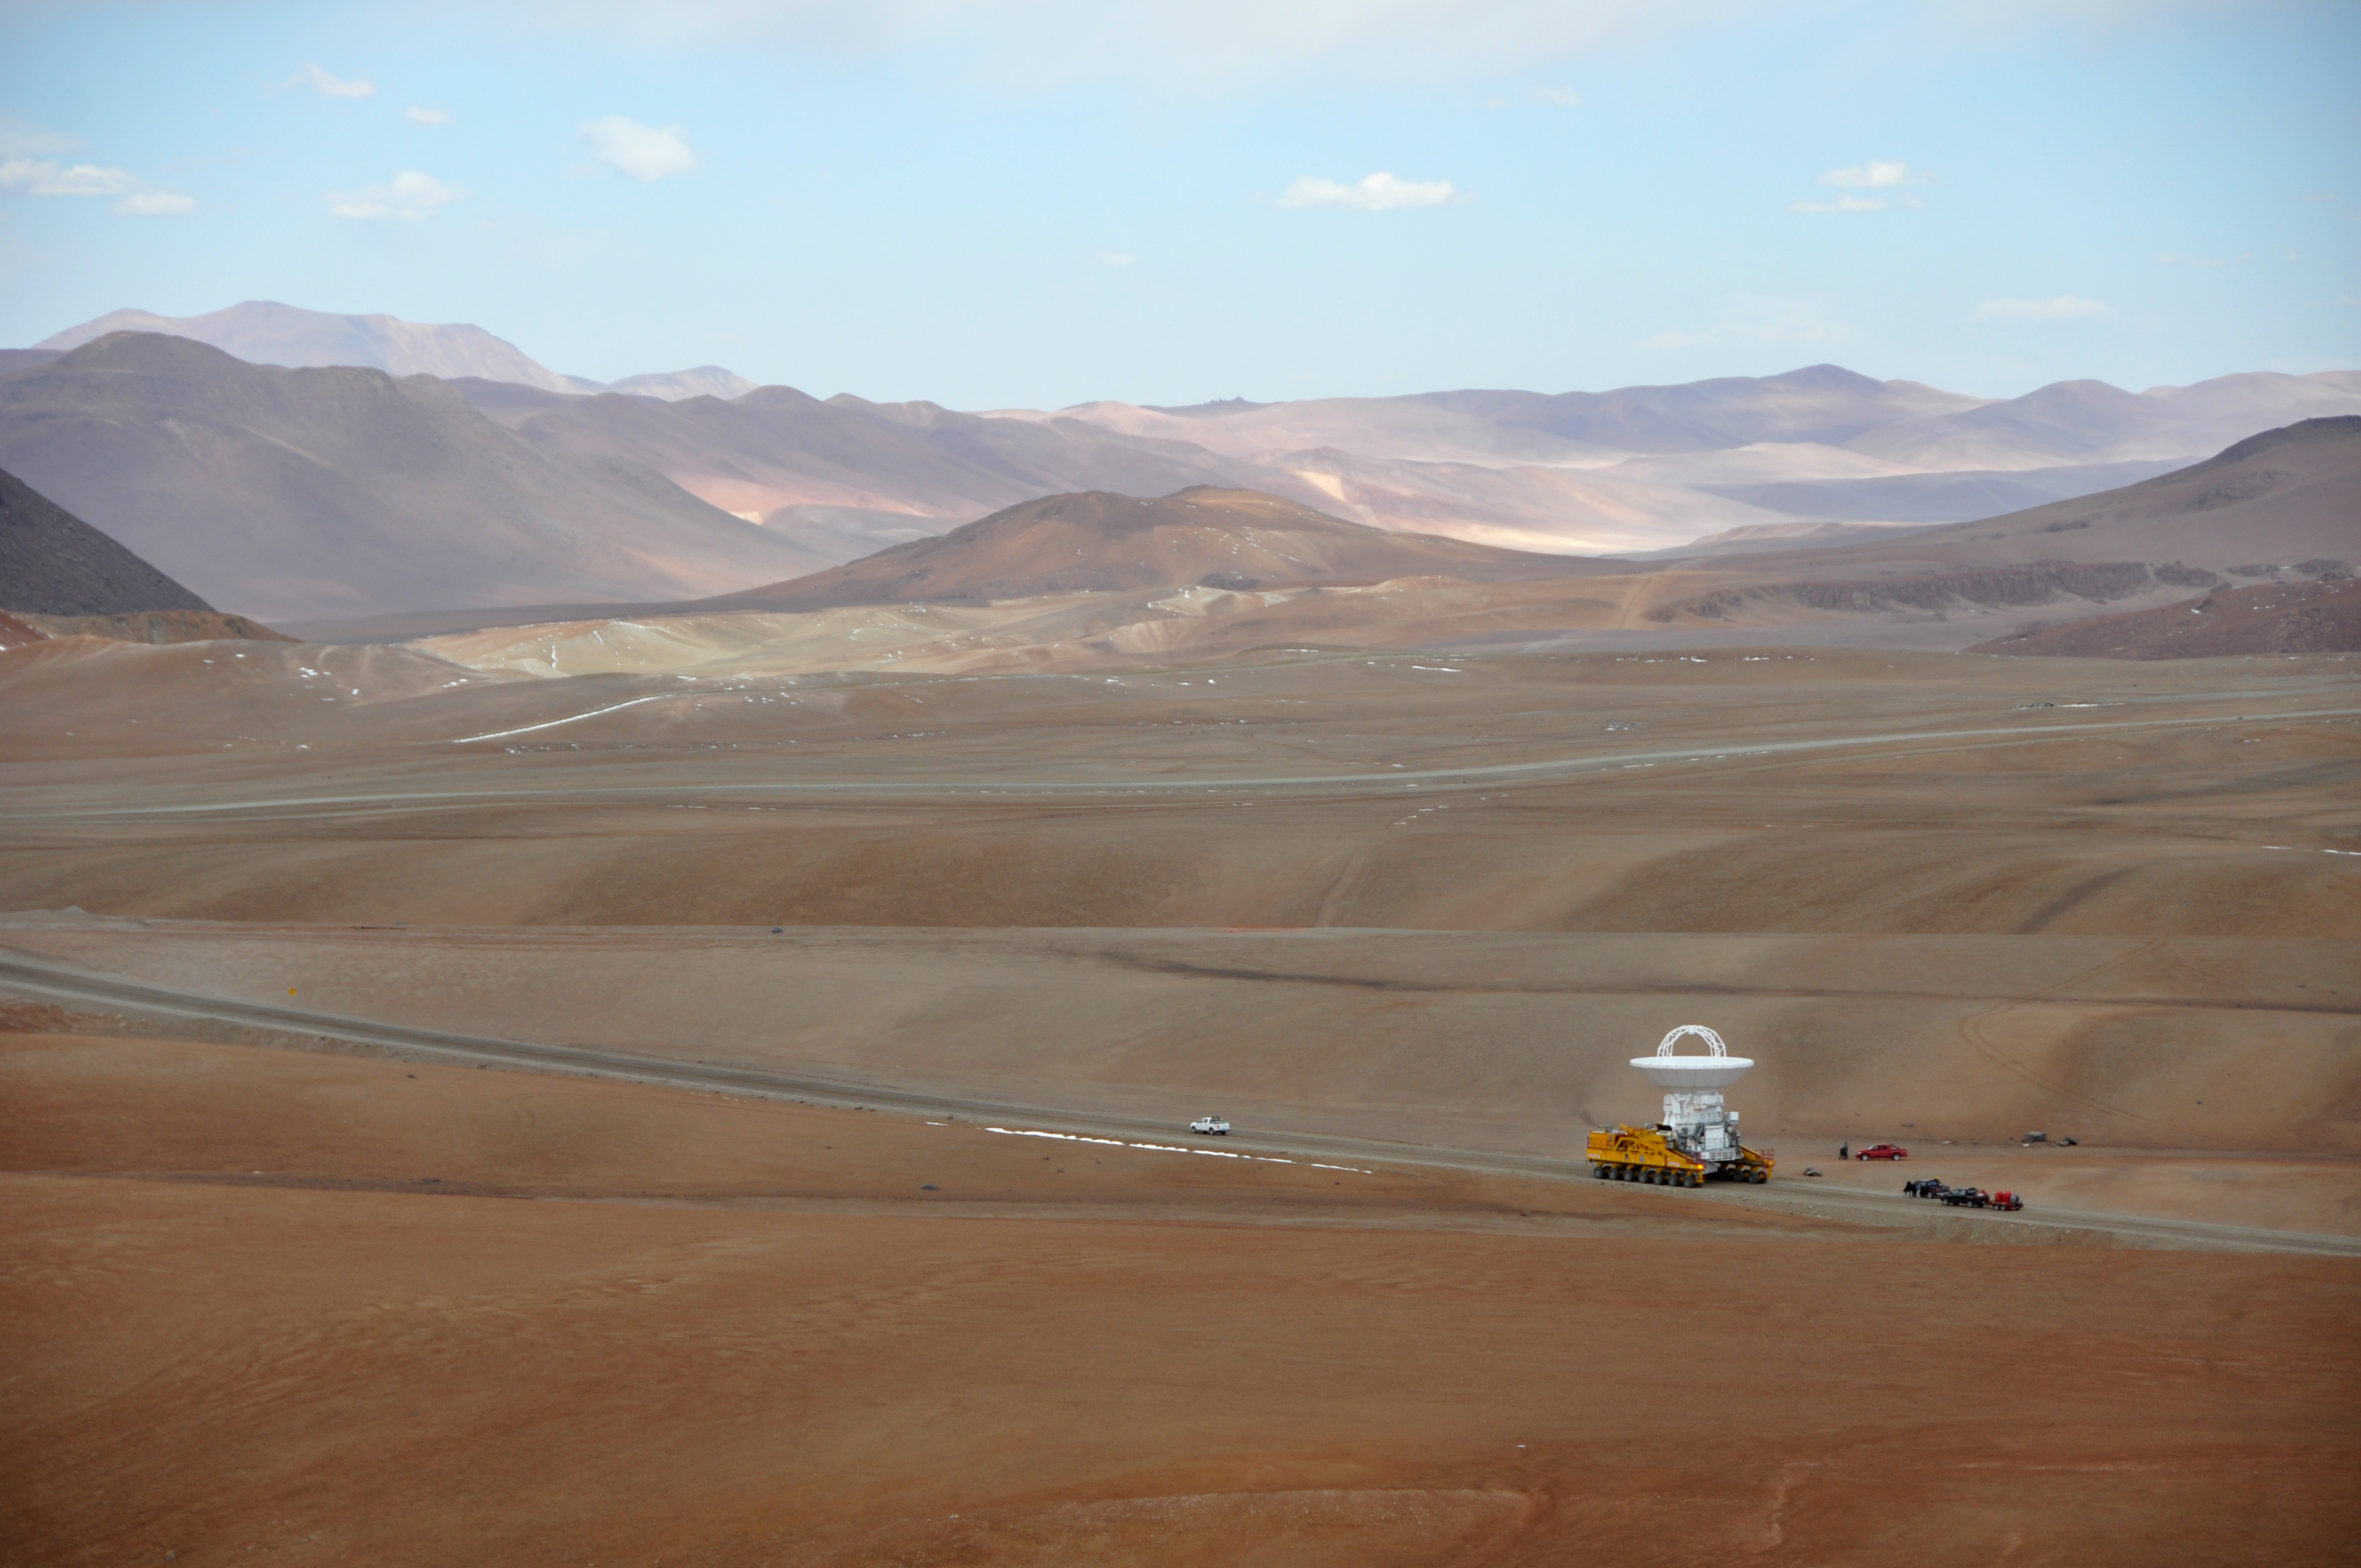

First move to Chajnantor

September 17, 2009: An ALMA antenna en route from the Operations Support Facility to the plateau of Chajnantor for the first time.

Credit: Ralph Bennett - ALMA (ESO/NAOJ/NRAO)